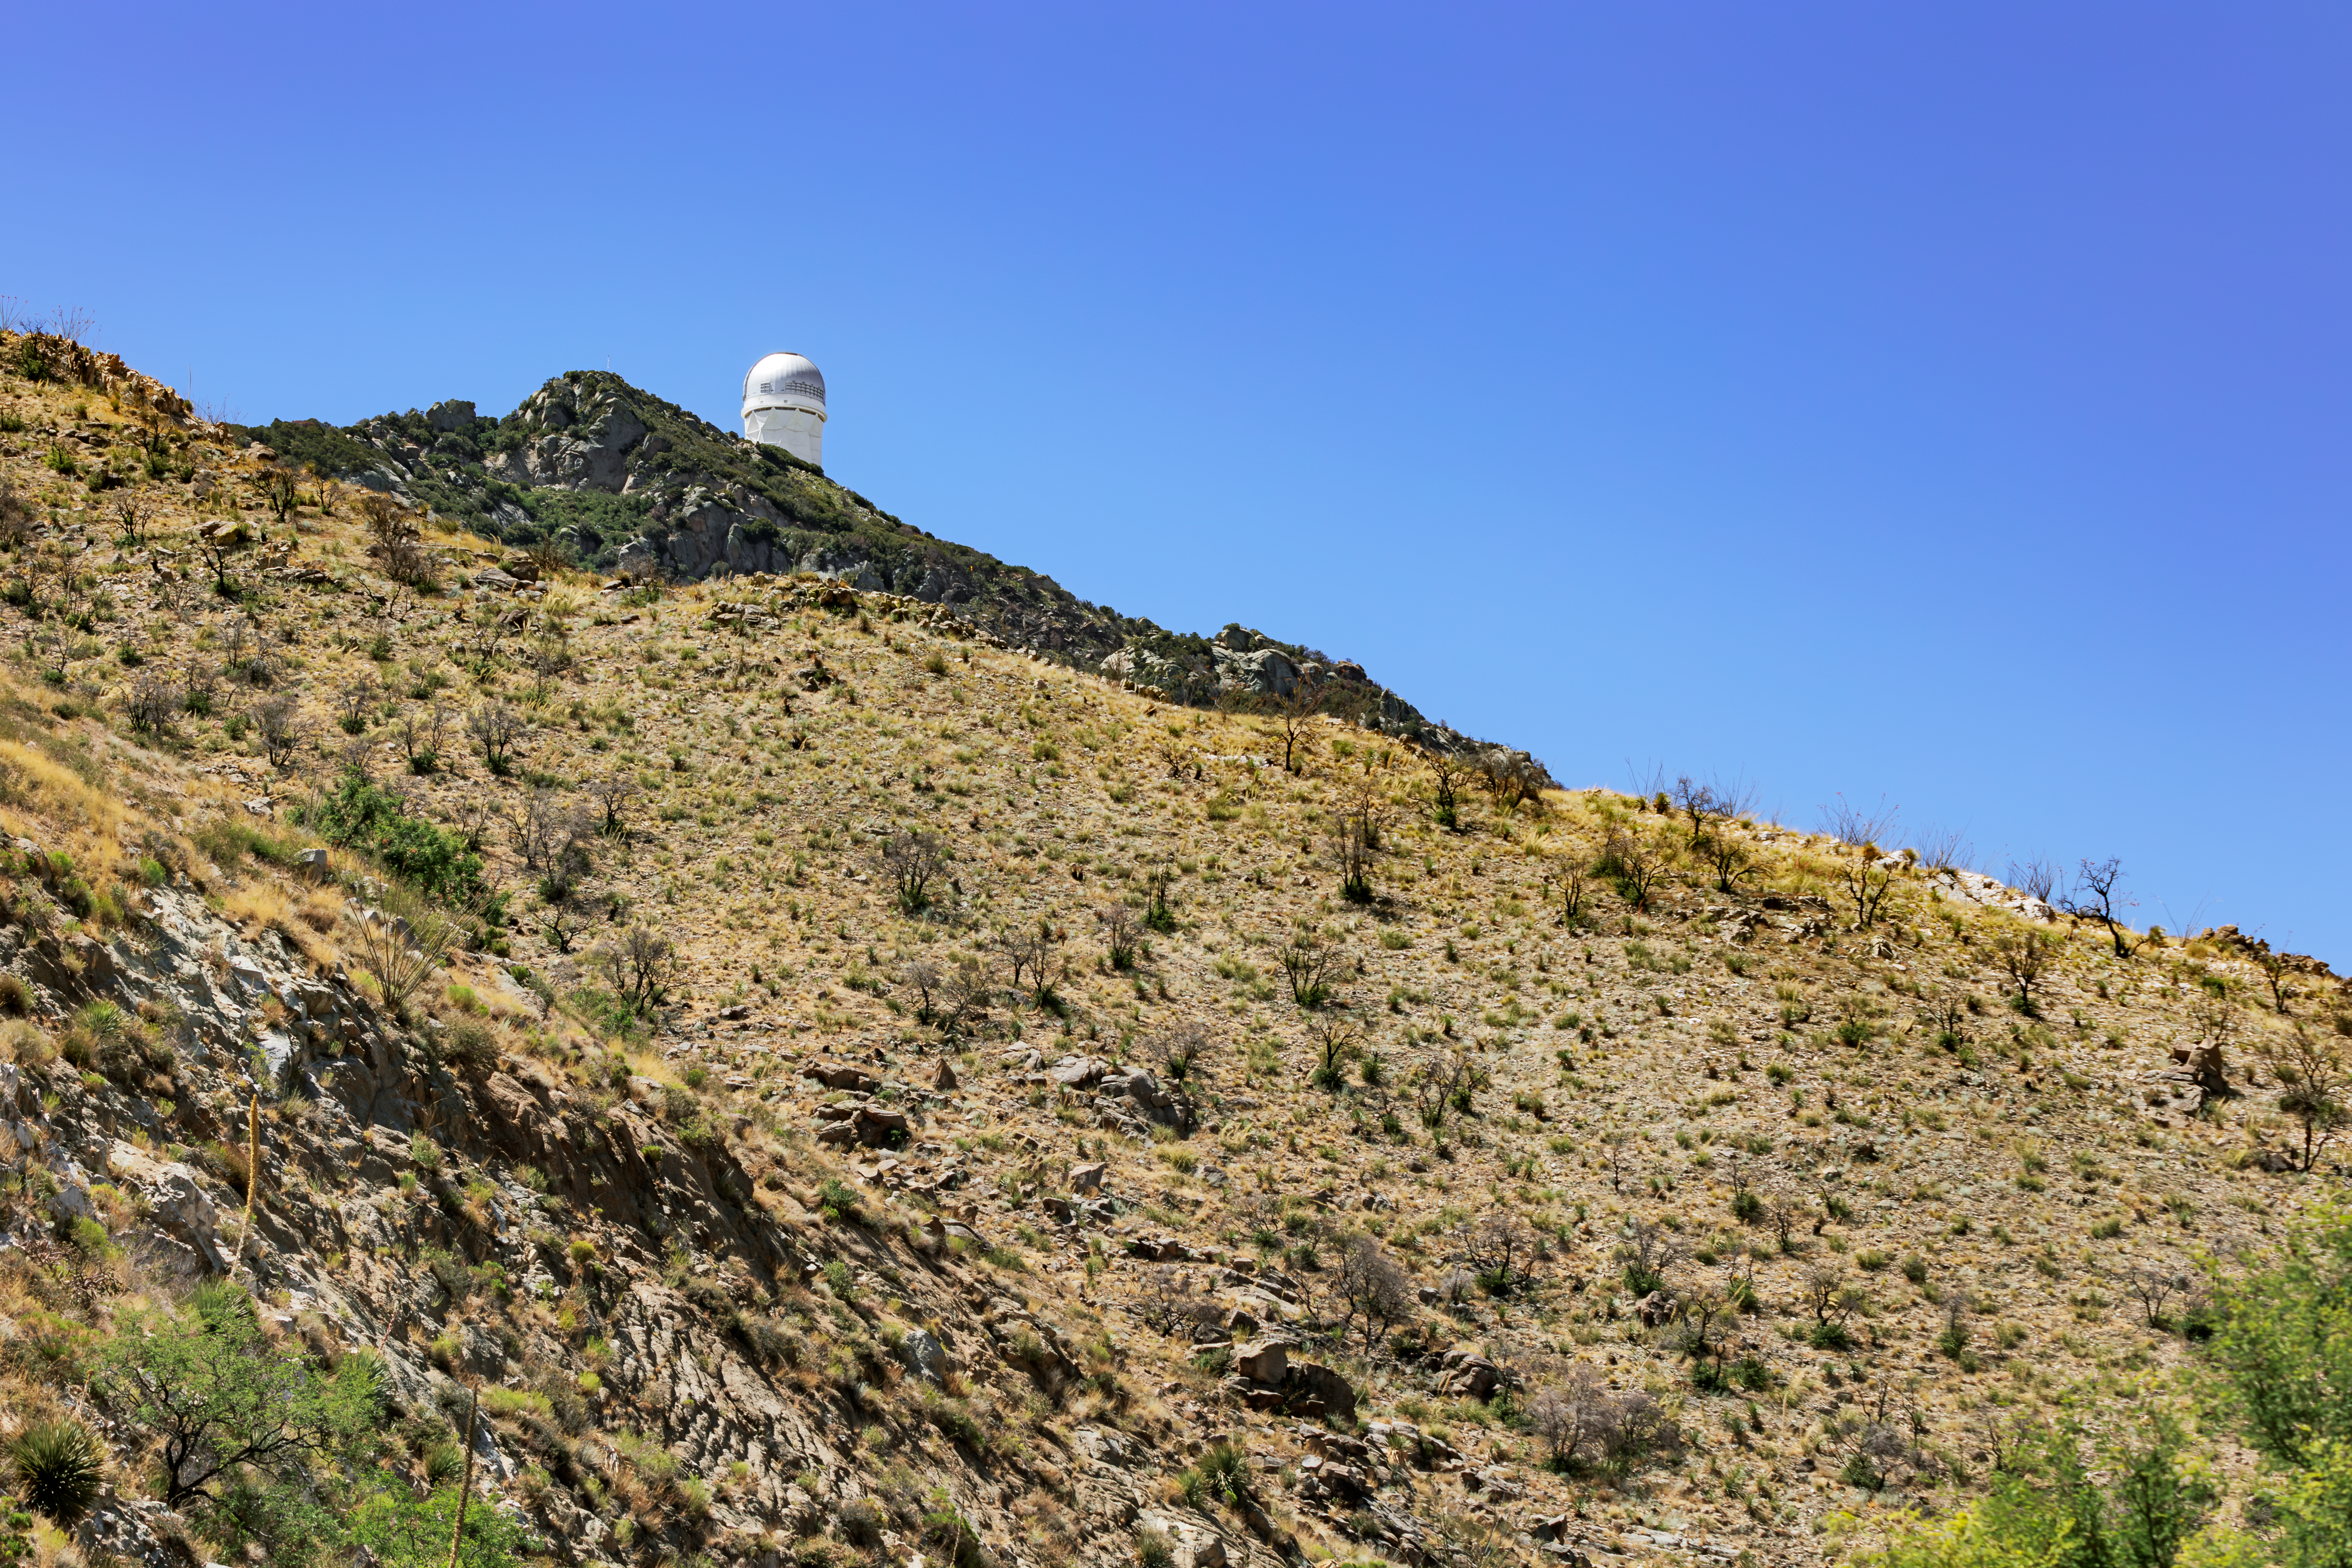

Kitt Peak Side

The side ridges of Kitt Peak National Observatory, with the Nicholas U. Mayall 4-meter Telescope visible in the background.

Credit: KPNO/NOIRLab/NSF/AURA/J. Pollard